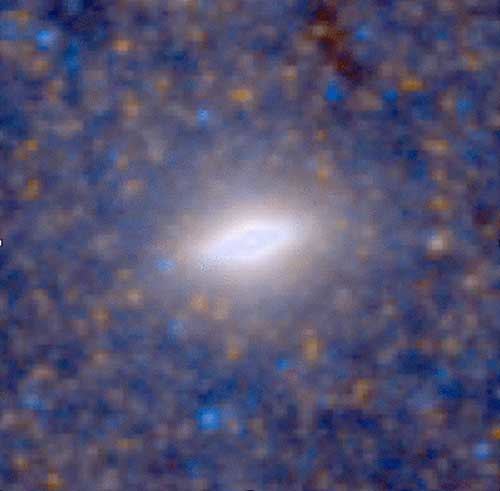

HST optical image of the flattened nuclear central cluster in NGC 4244

HST optical image of the flattened nuclear central cluster in NGC 4244.

Credit: International Gemini Observatory/NOIRLab/NSF/AURA